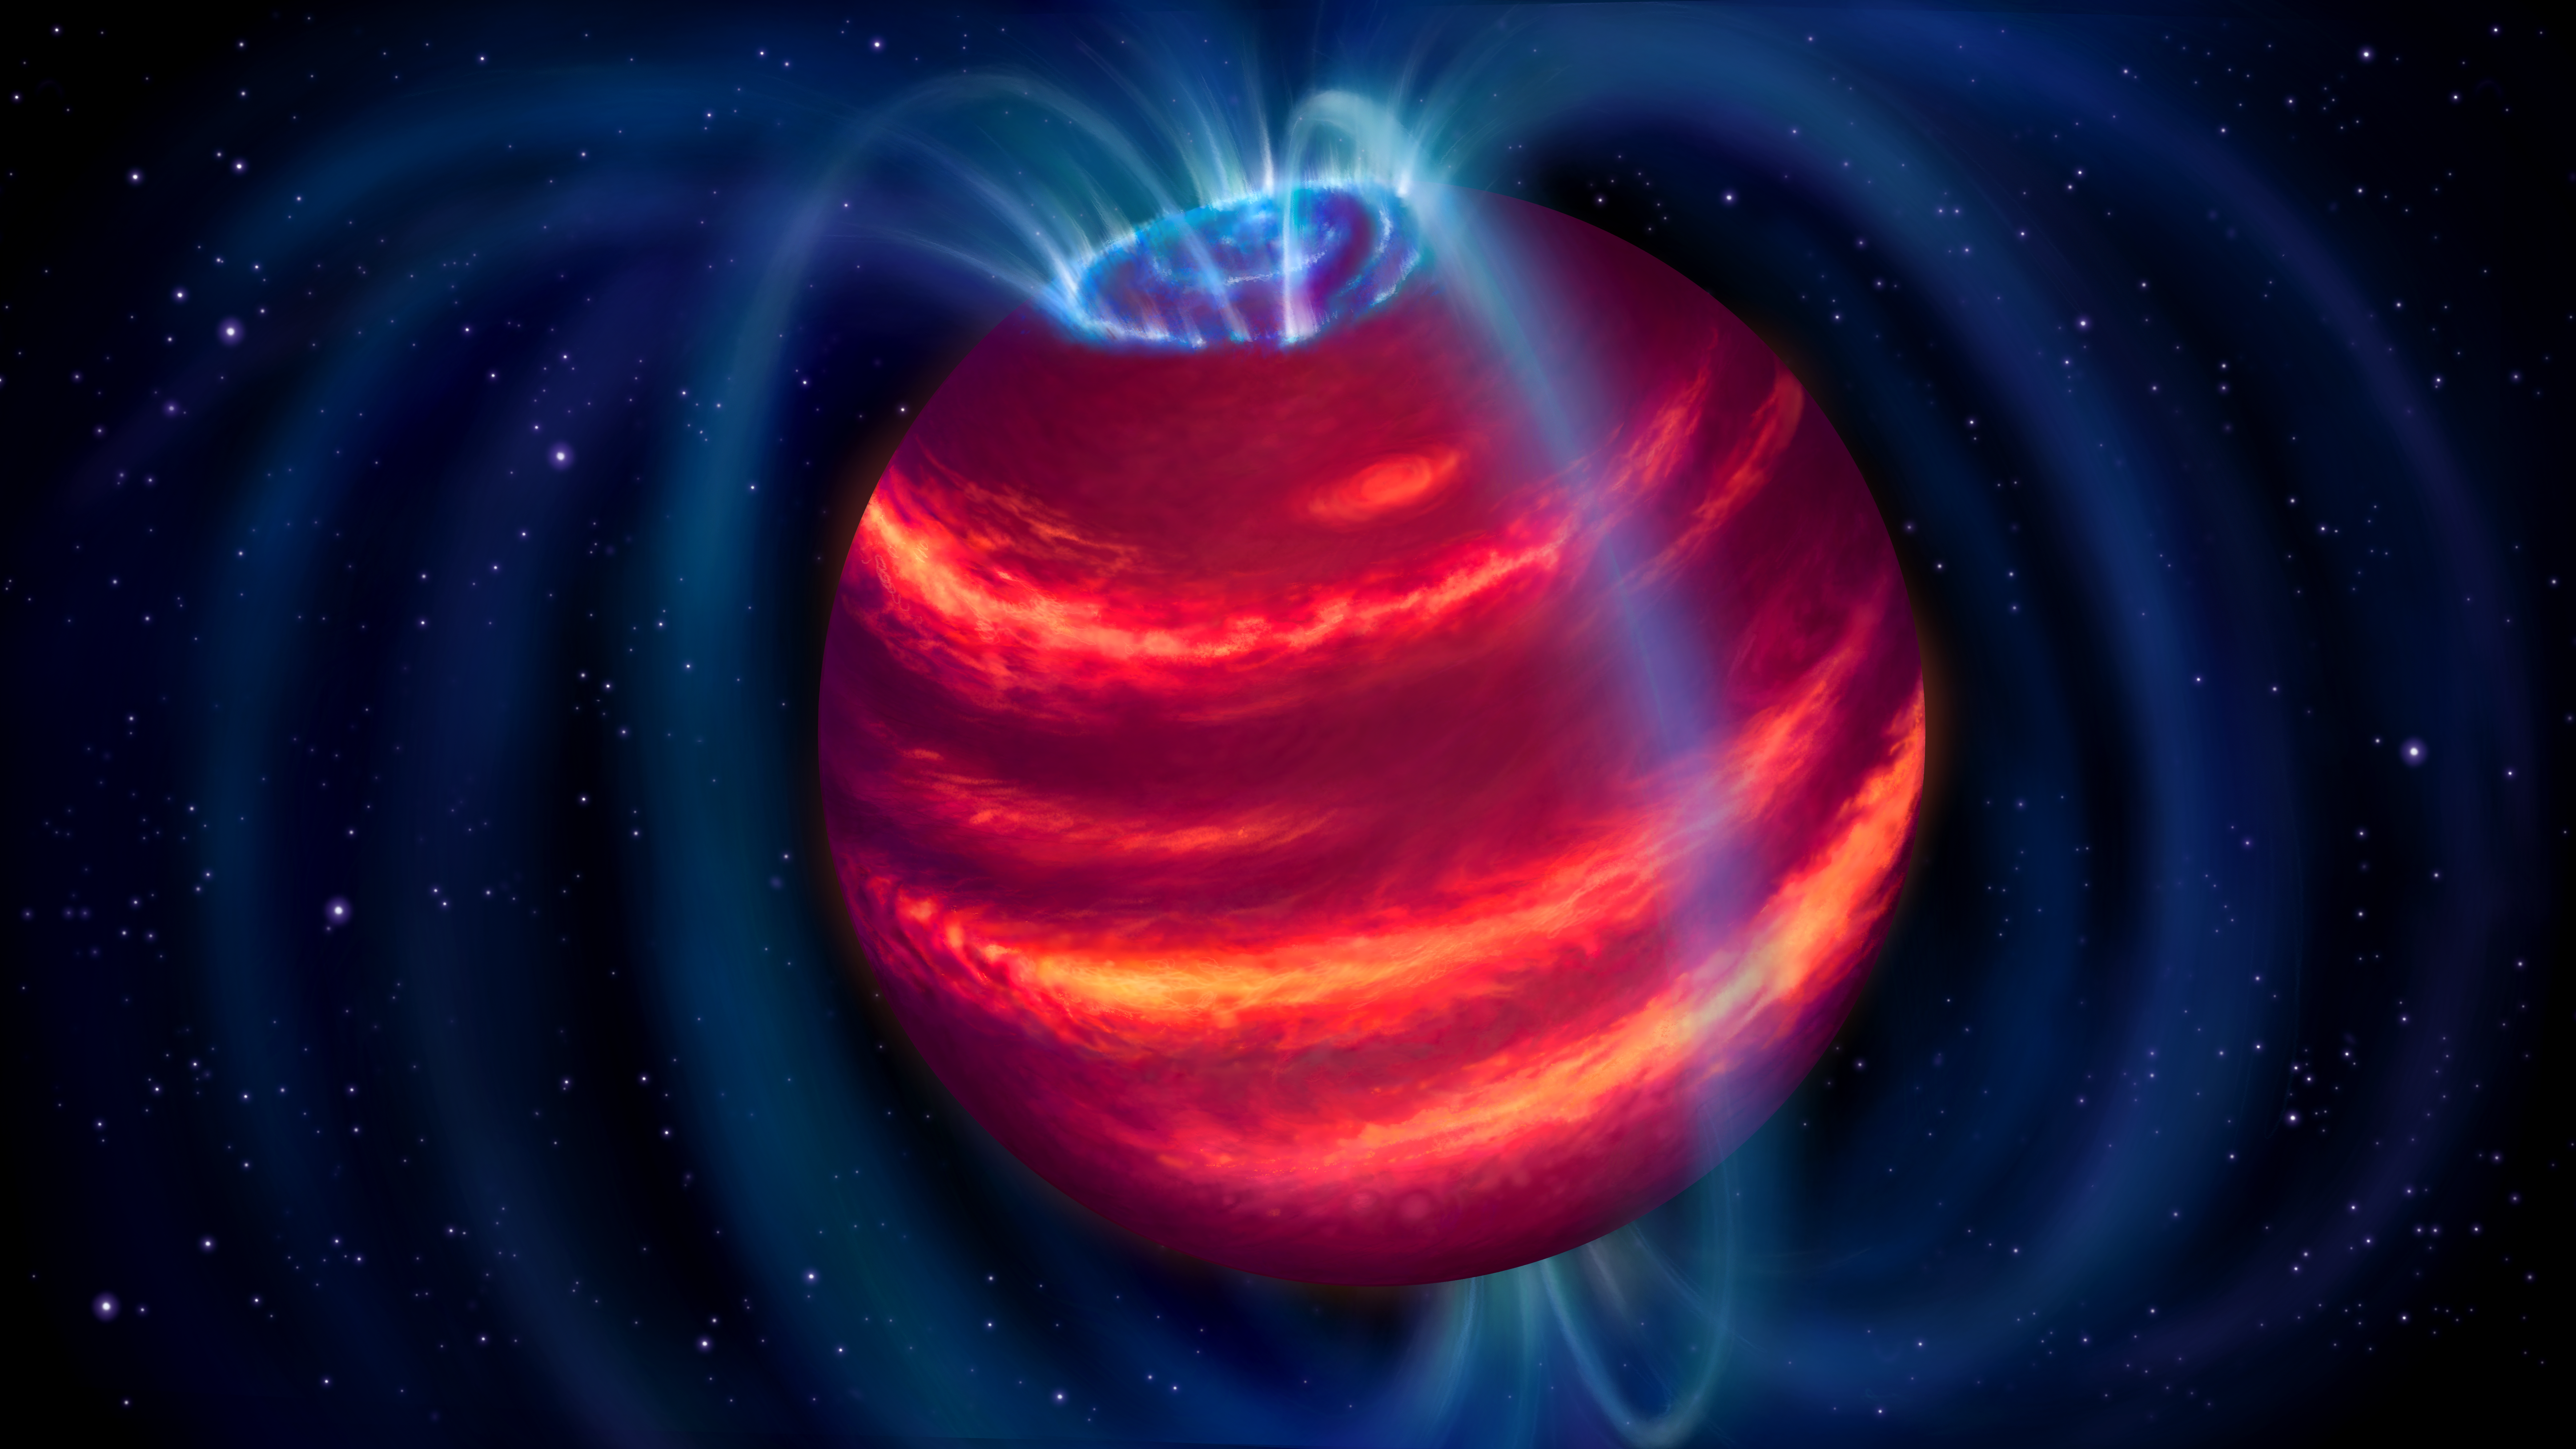

Artist’s impression of the cold brown dwarf BDR J1750+3809

Artist’s impression of the cold brown dwarf BDR J1750+3809. The blue loops depict the magnetic field lines. Charged particles moving along these lines emit radio waves that LOFAR detected. Some particles eventually reach the poles and generate aurorae similar to the northern lights on Earth.

Credit: ASTRON/Danielle Futselaar